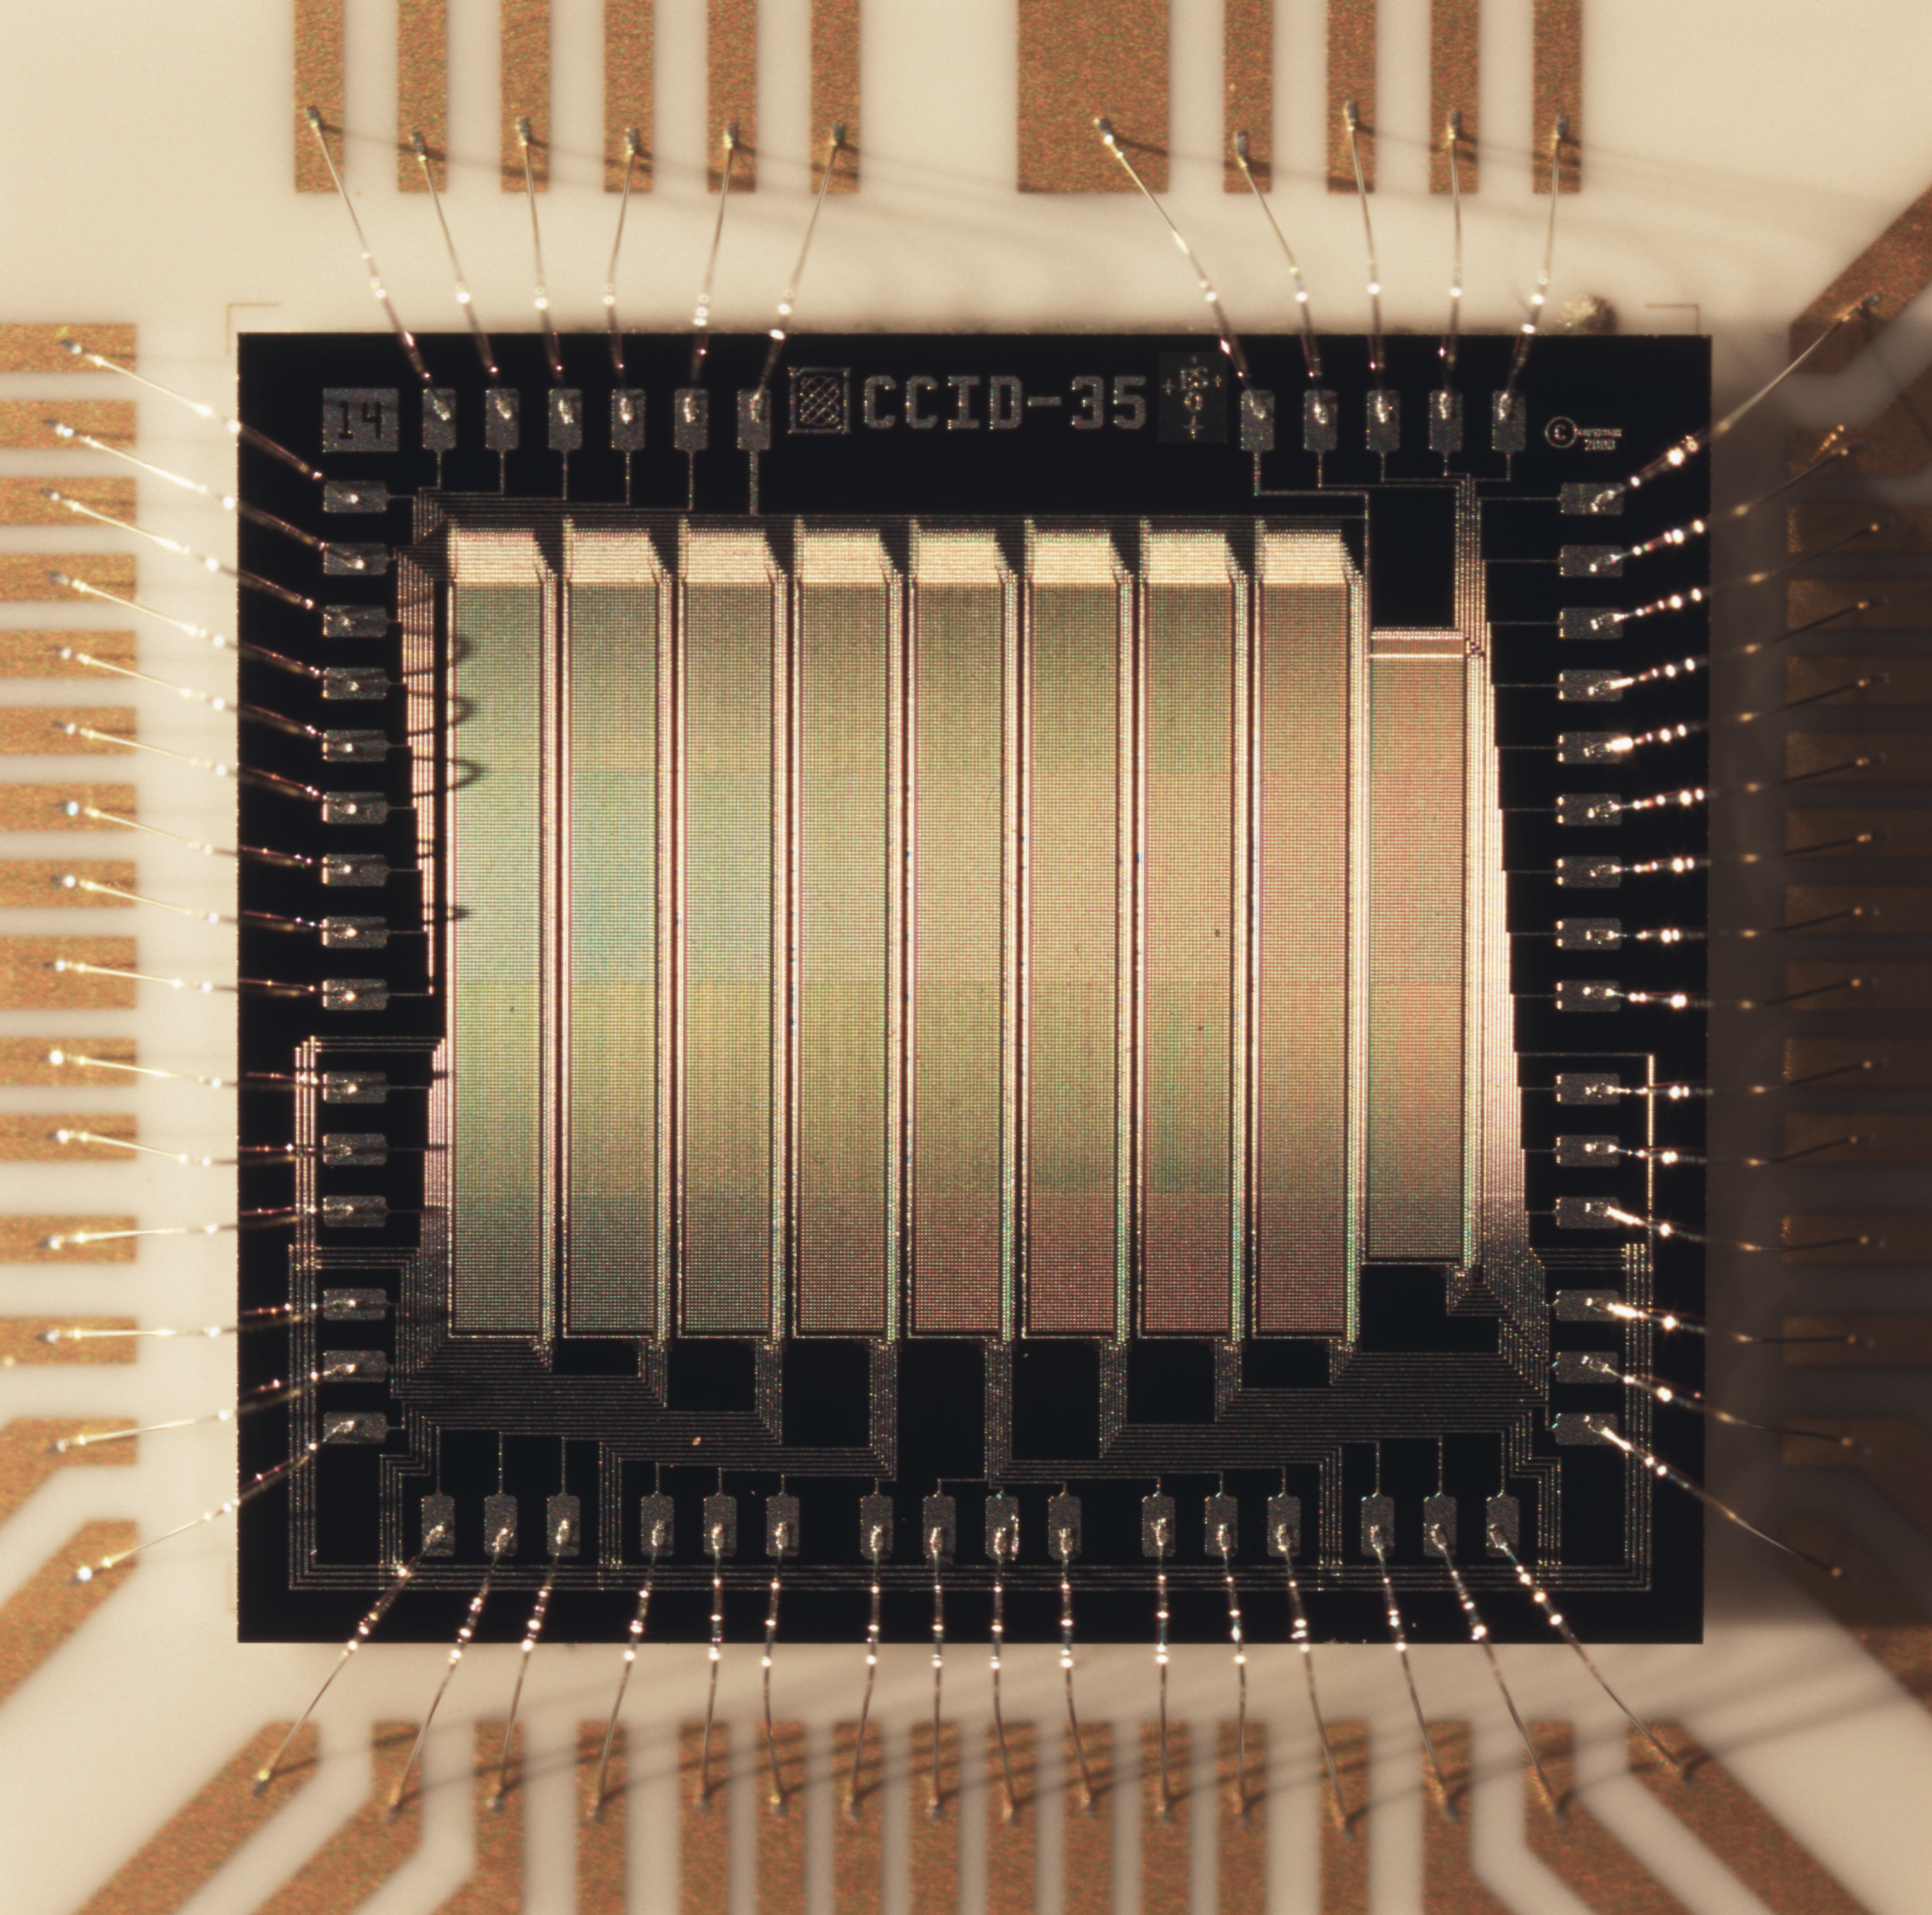

Chilean national week of science 2007

Image of a technical ccd used at the detector lab.

Credit: ESO